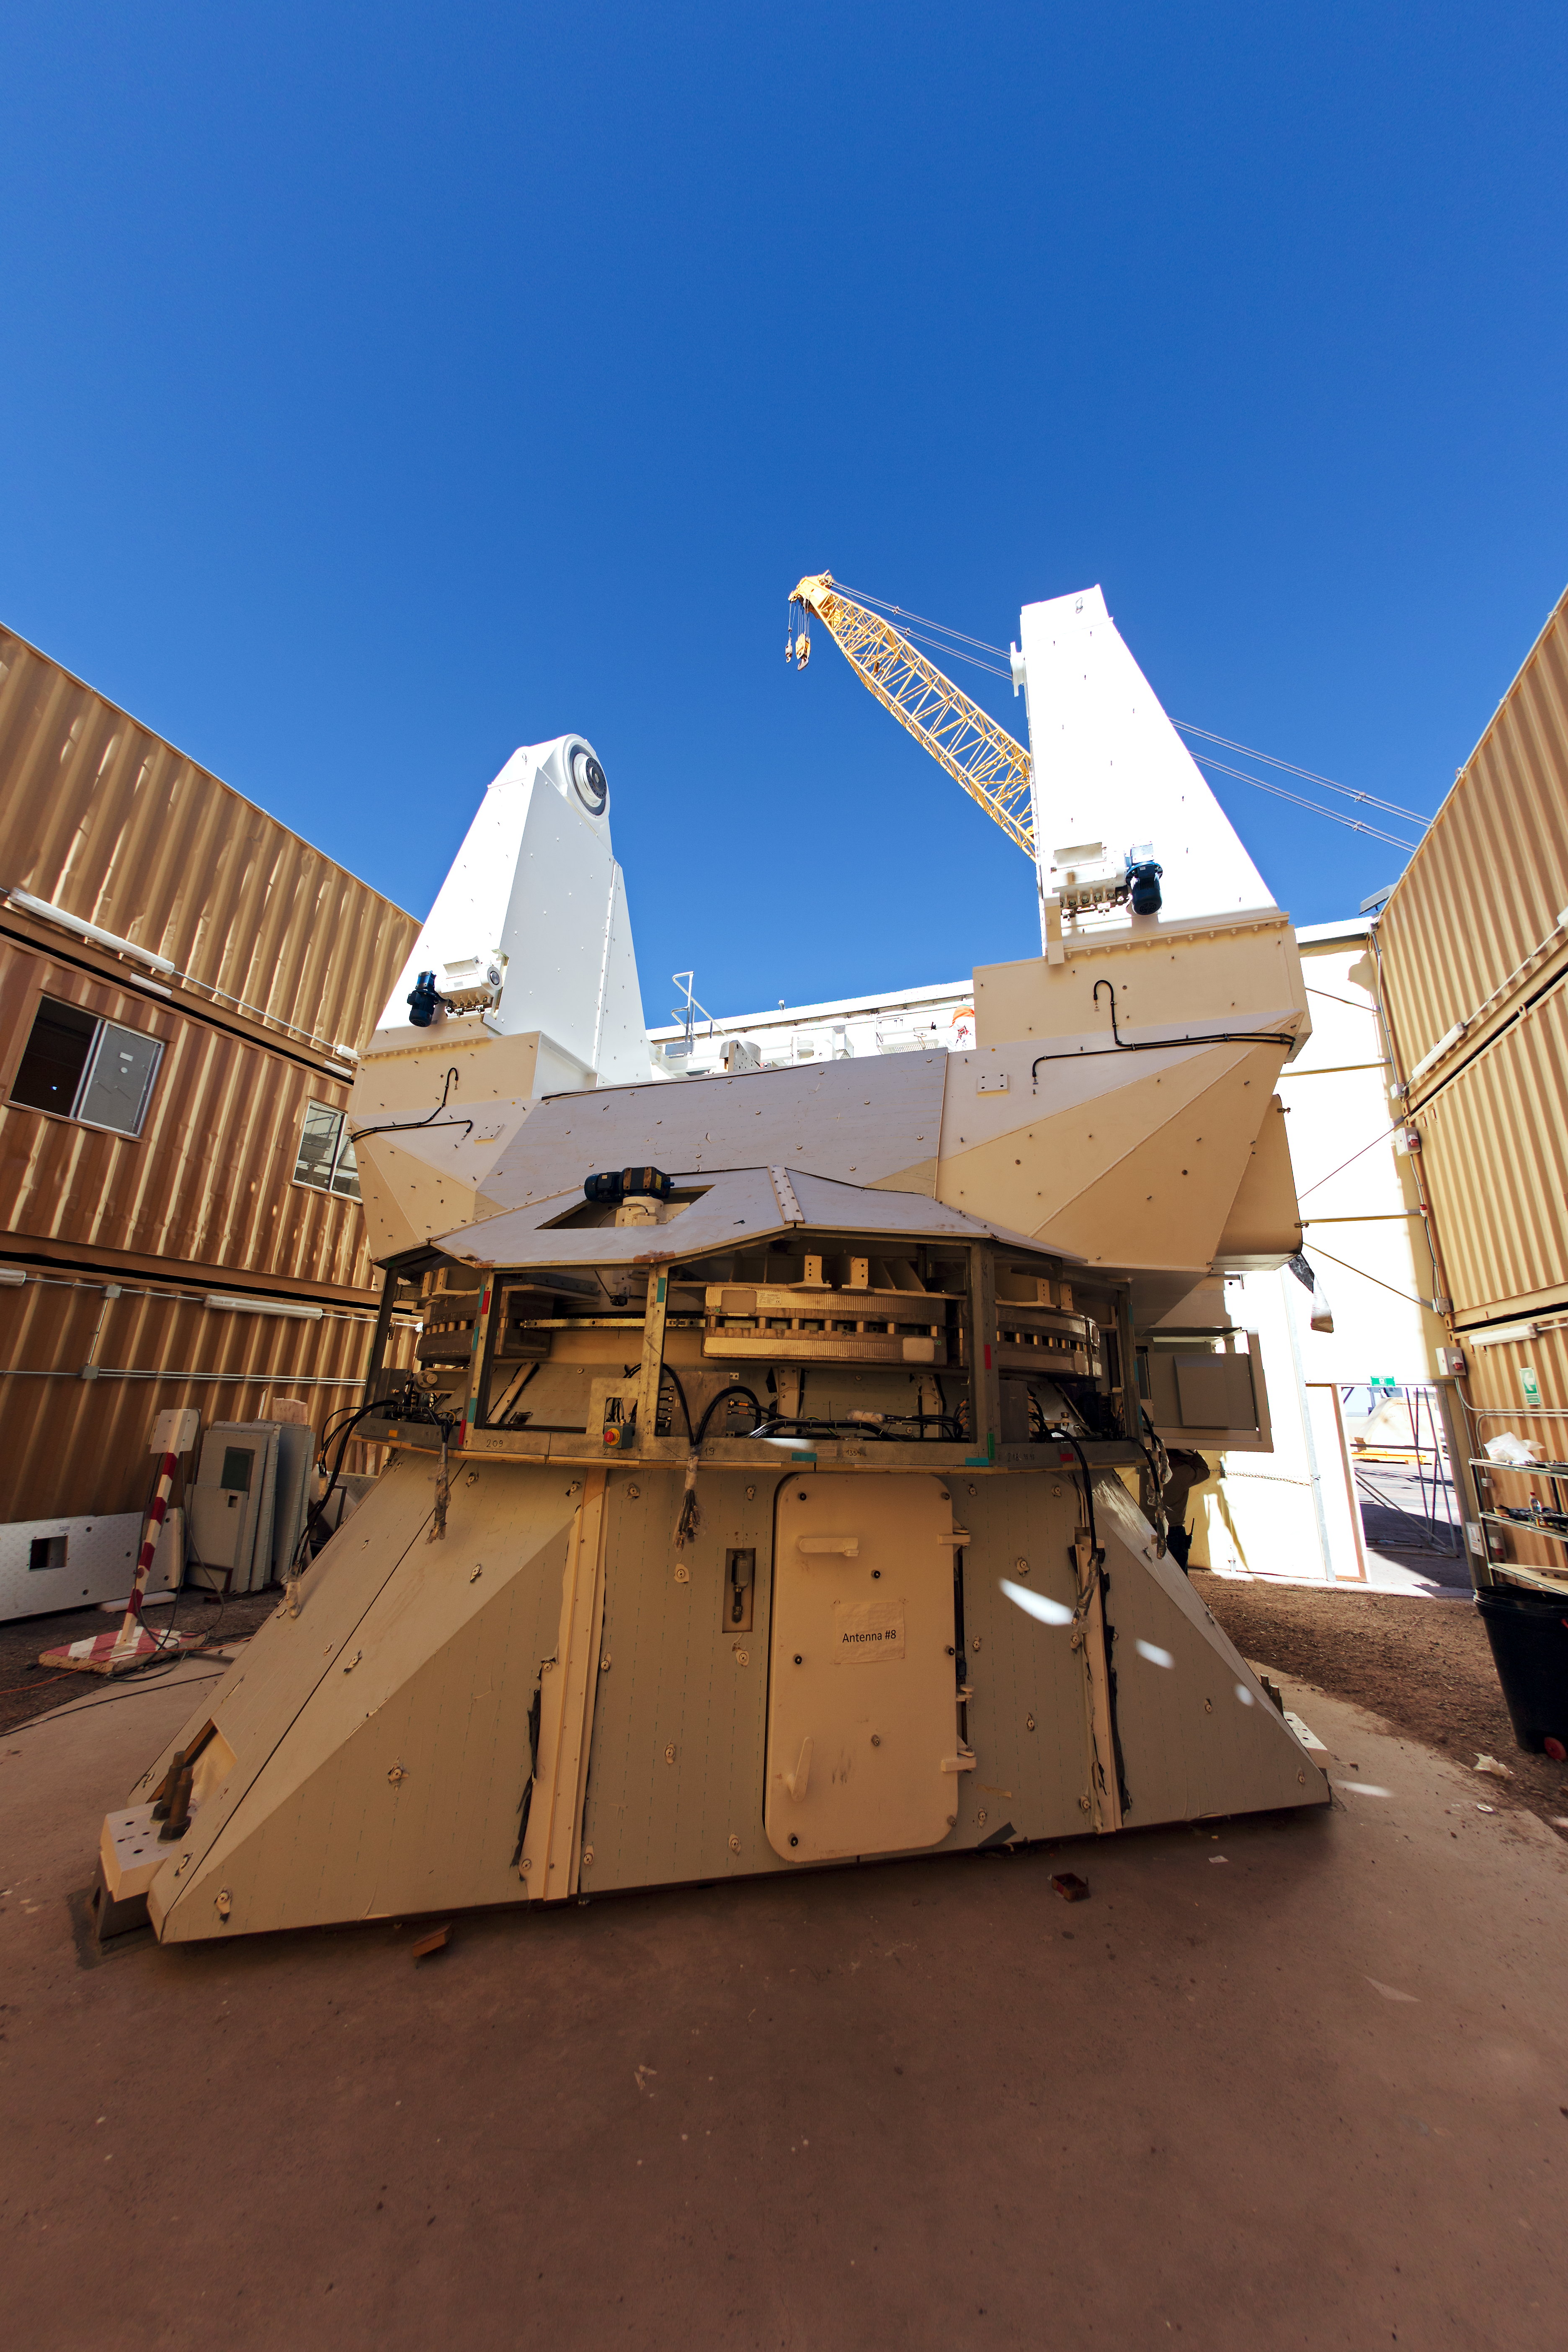

Part of a European ALMA antenna

Part of a European ALMA antenna at ALMA OSF.

Credit: ESO